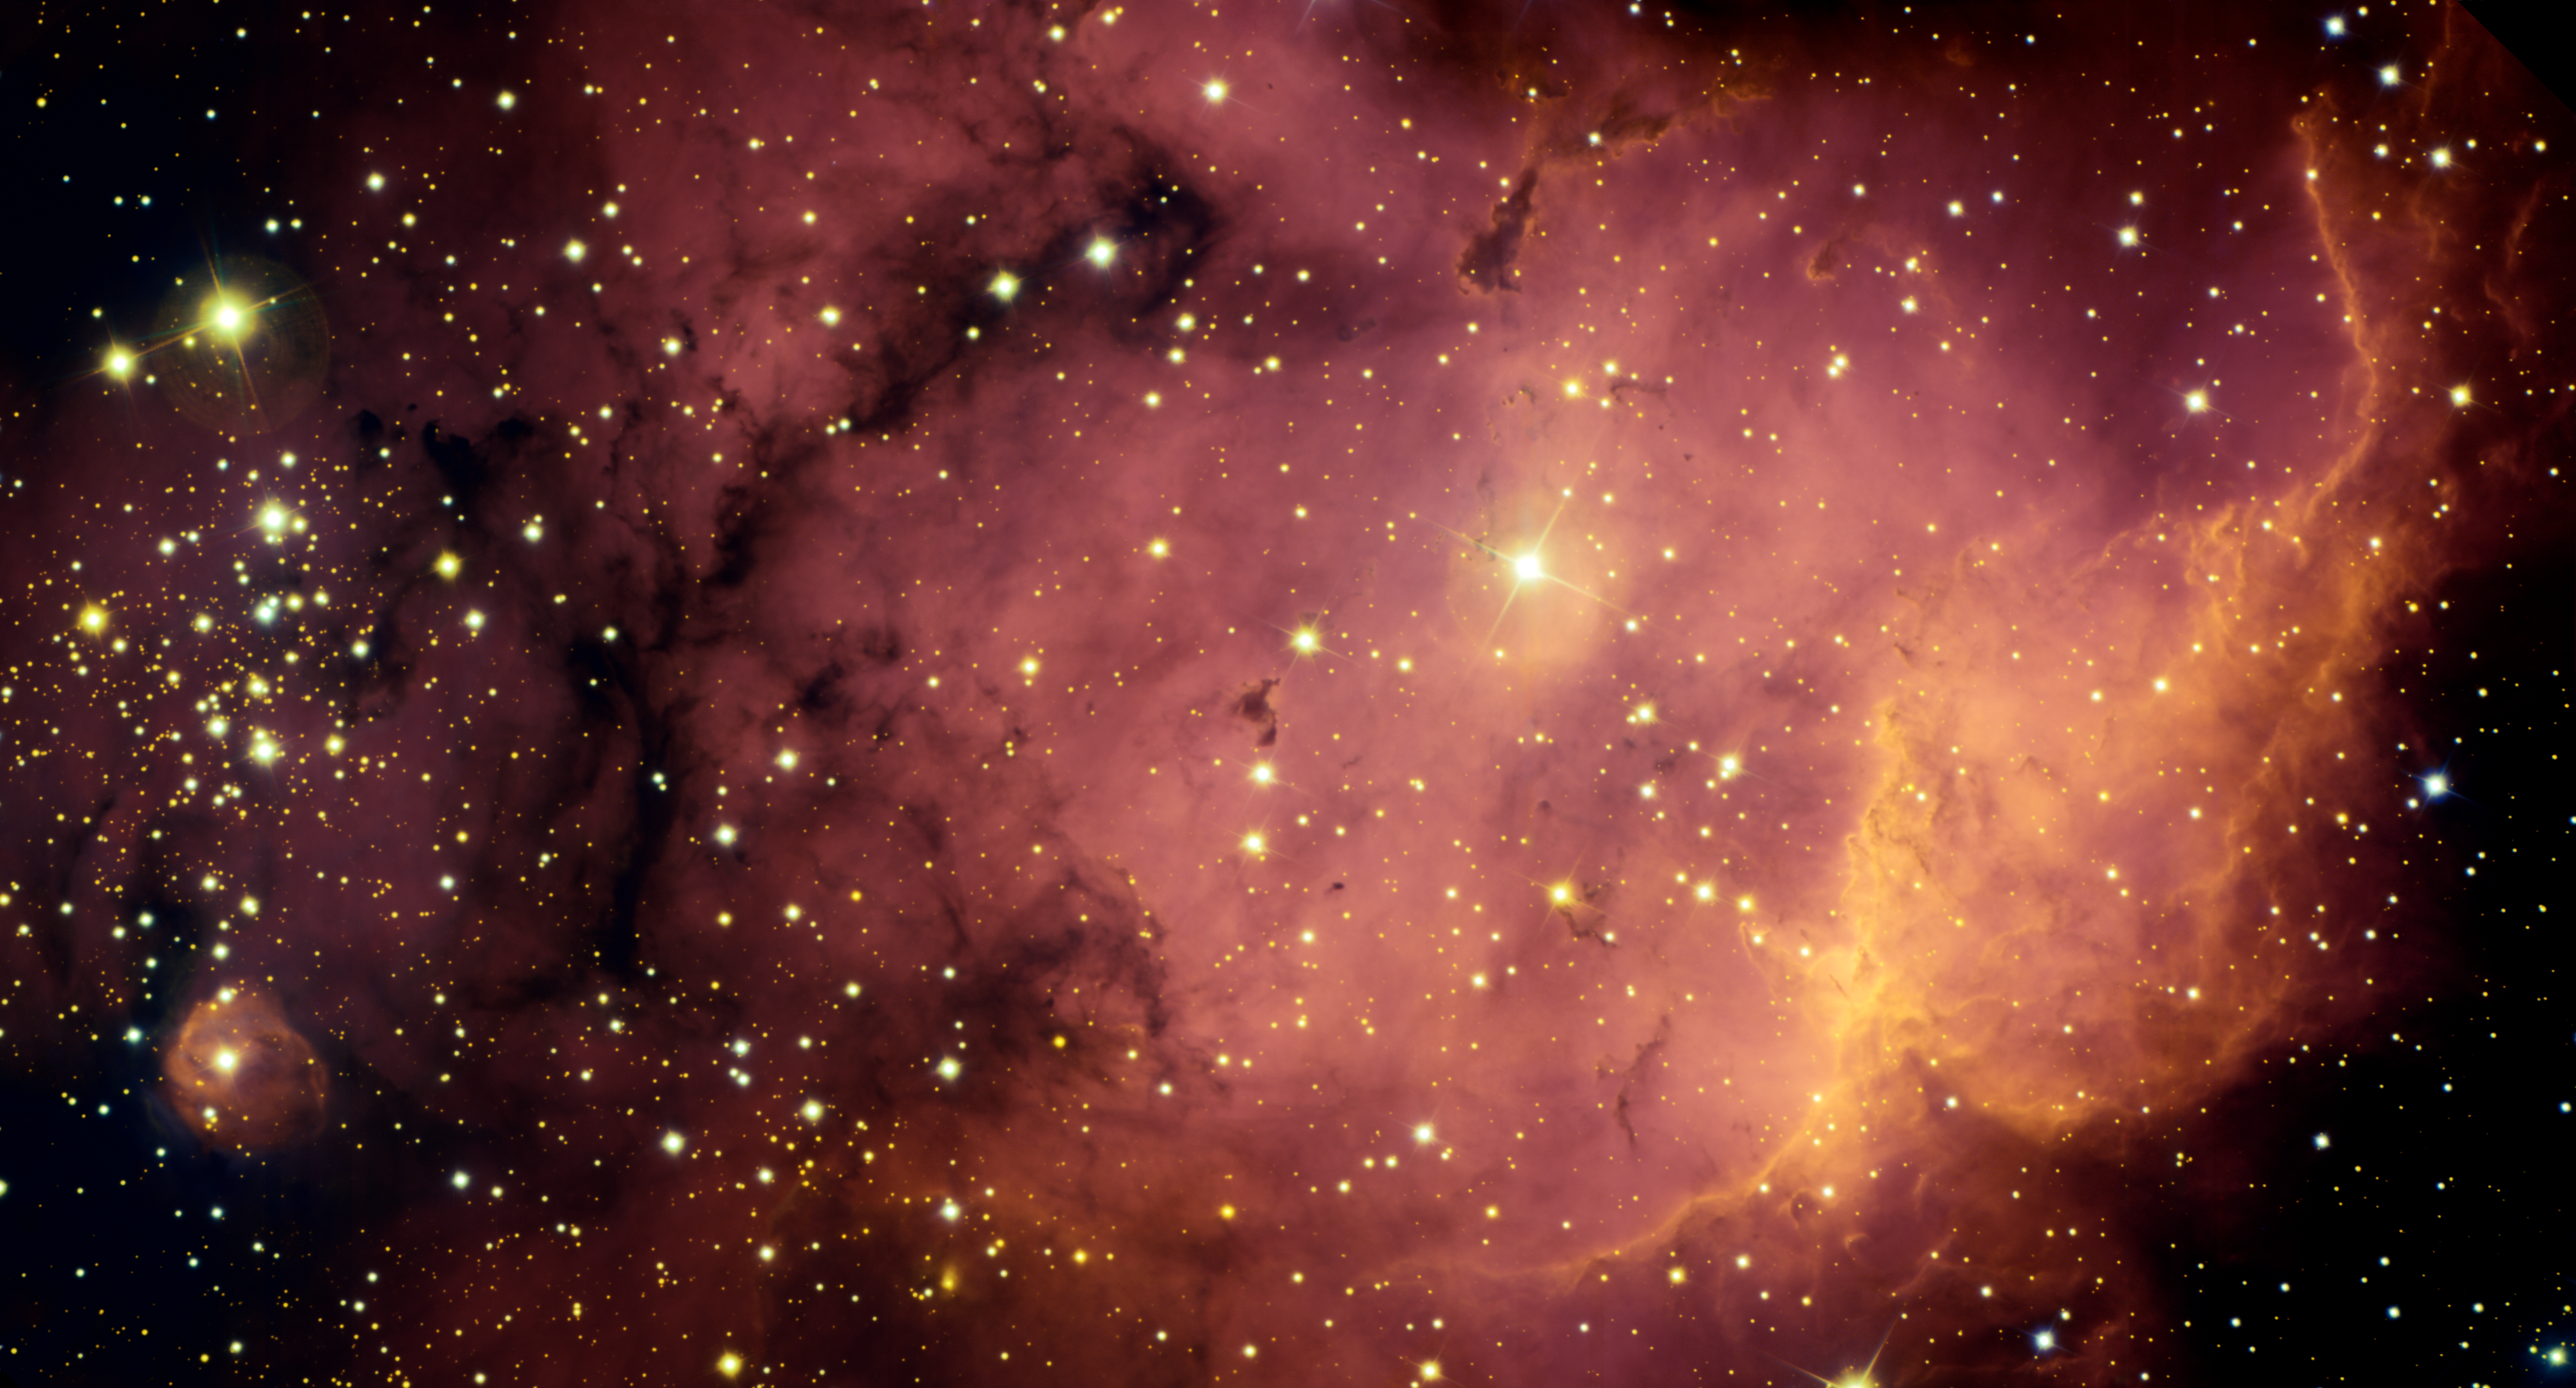

NGC 2467

An extremely active stellar nursery glows in deep reddish tones in this Gemini view of NGC2467 in the southern constellation of Puppis. The image displays a striking array of features that illustrate multiple phases of star birth. In the lower right, young stars are emitting hot radiation, exciting the nearby gas and causing it to glow and revealing denser gas and dust clouds. Dust lanes and dark globules mark sites of future star formation. A cluster of young stars dominates the left edge of the field of view. It is likely that several million years ago this region resembled the currently active star birth regions seen in the right half of the image. A “wall” of denser material dominates the right side of the image. Here ultraviolet radiation from nearby stars is removing material by a process called photo-evaporation and revealing underlying dense clouds that likely harbor forming stars. At bottom left a star can be seen exciting the cocoon of gas and dust from which it likely emerged. The NGC2467 complex lies about 17,000 light-years away. Its distance has been calculated based upon a likely association with a nearby cluster (Haffner 19, not within image). This image was obtained on December 5, 2004 using the Gemini Multi-Object Spectrograph (GMOS) on the Gemini South telescope at Cerro Pachón in Chile. See also the Gemini Image Release.

Credit: International Gemini Observatory/Travis Rector, University of Alaska Anchorage